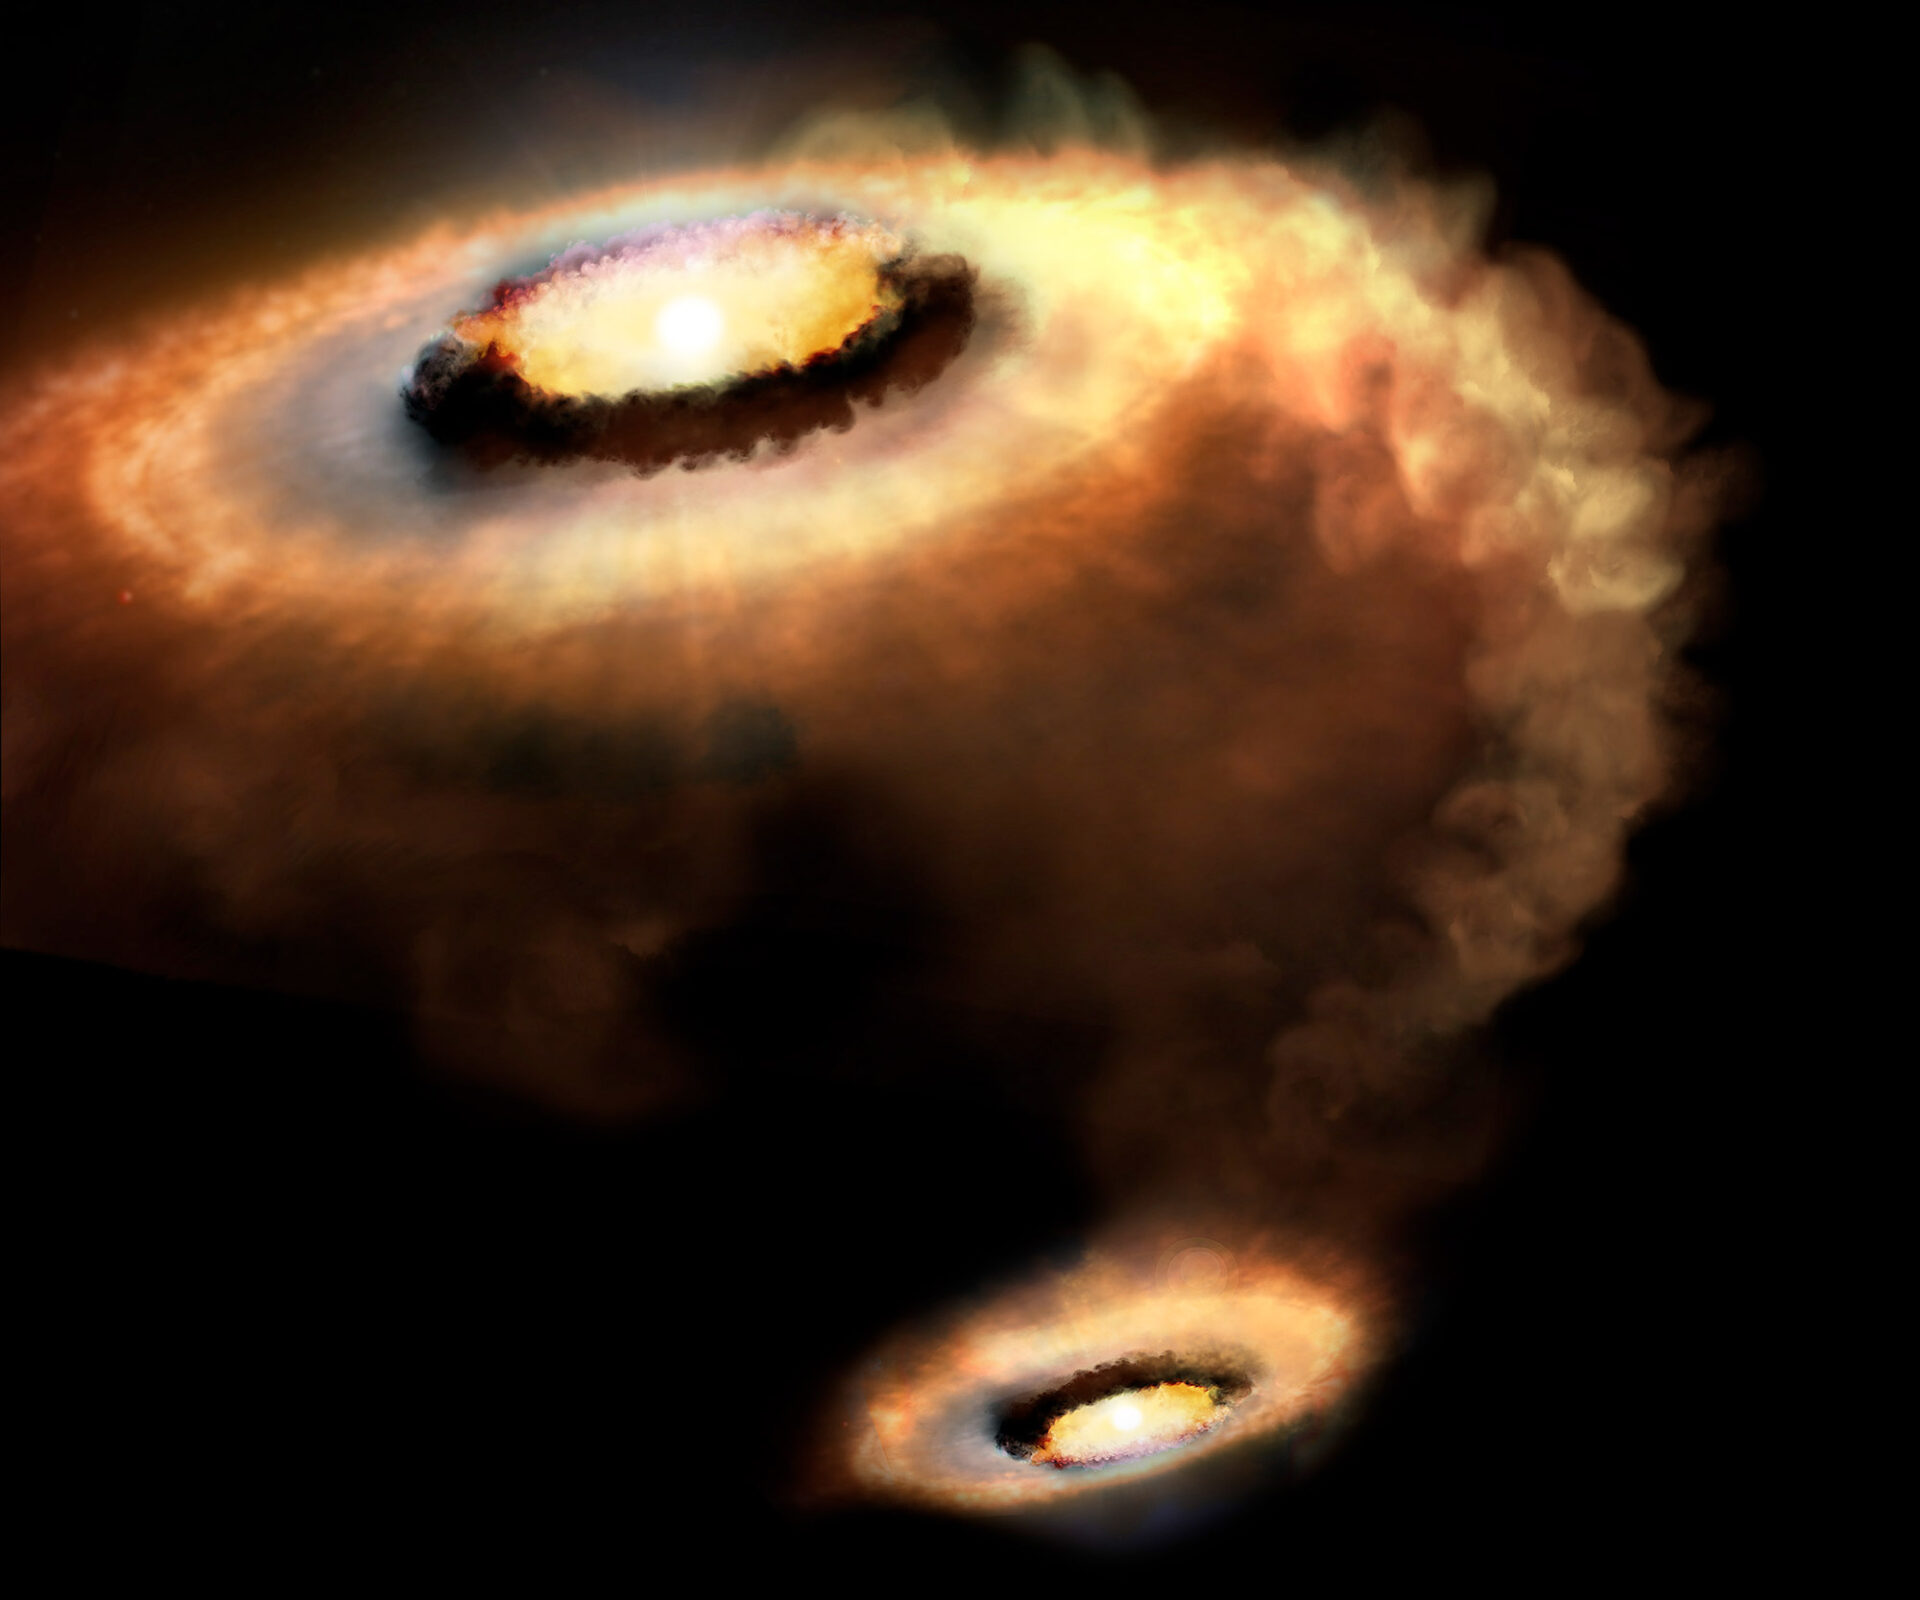

Artist’s rendition of AS 205 N, a T Tauri star that is part of a multiple star system

Artist’s rendition of AS 205 N, a T Tauri star that is part of a multiple star system. |.

Credit: AP. Marenfeld & NOAO/AURA/NSF